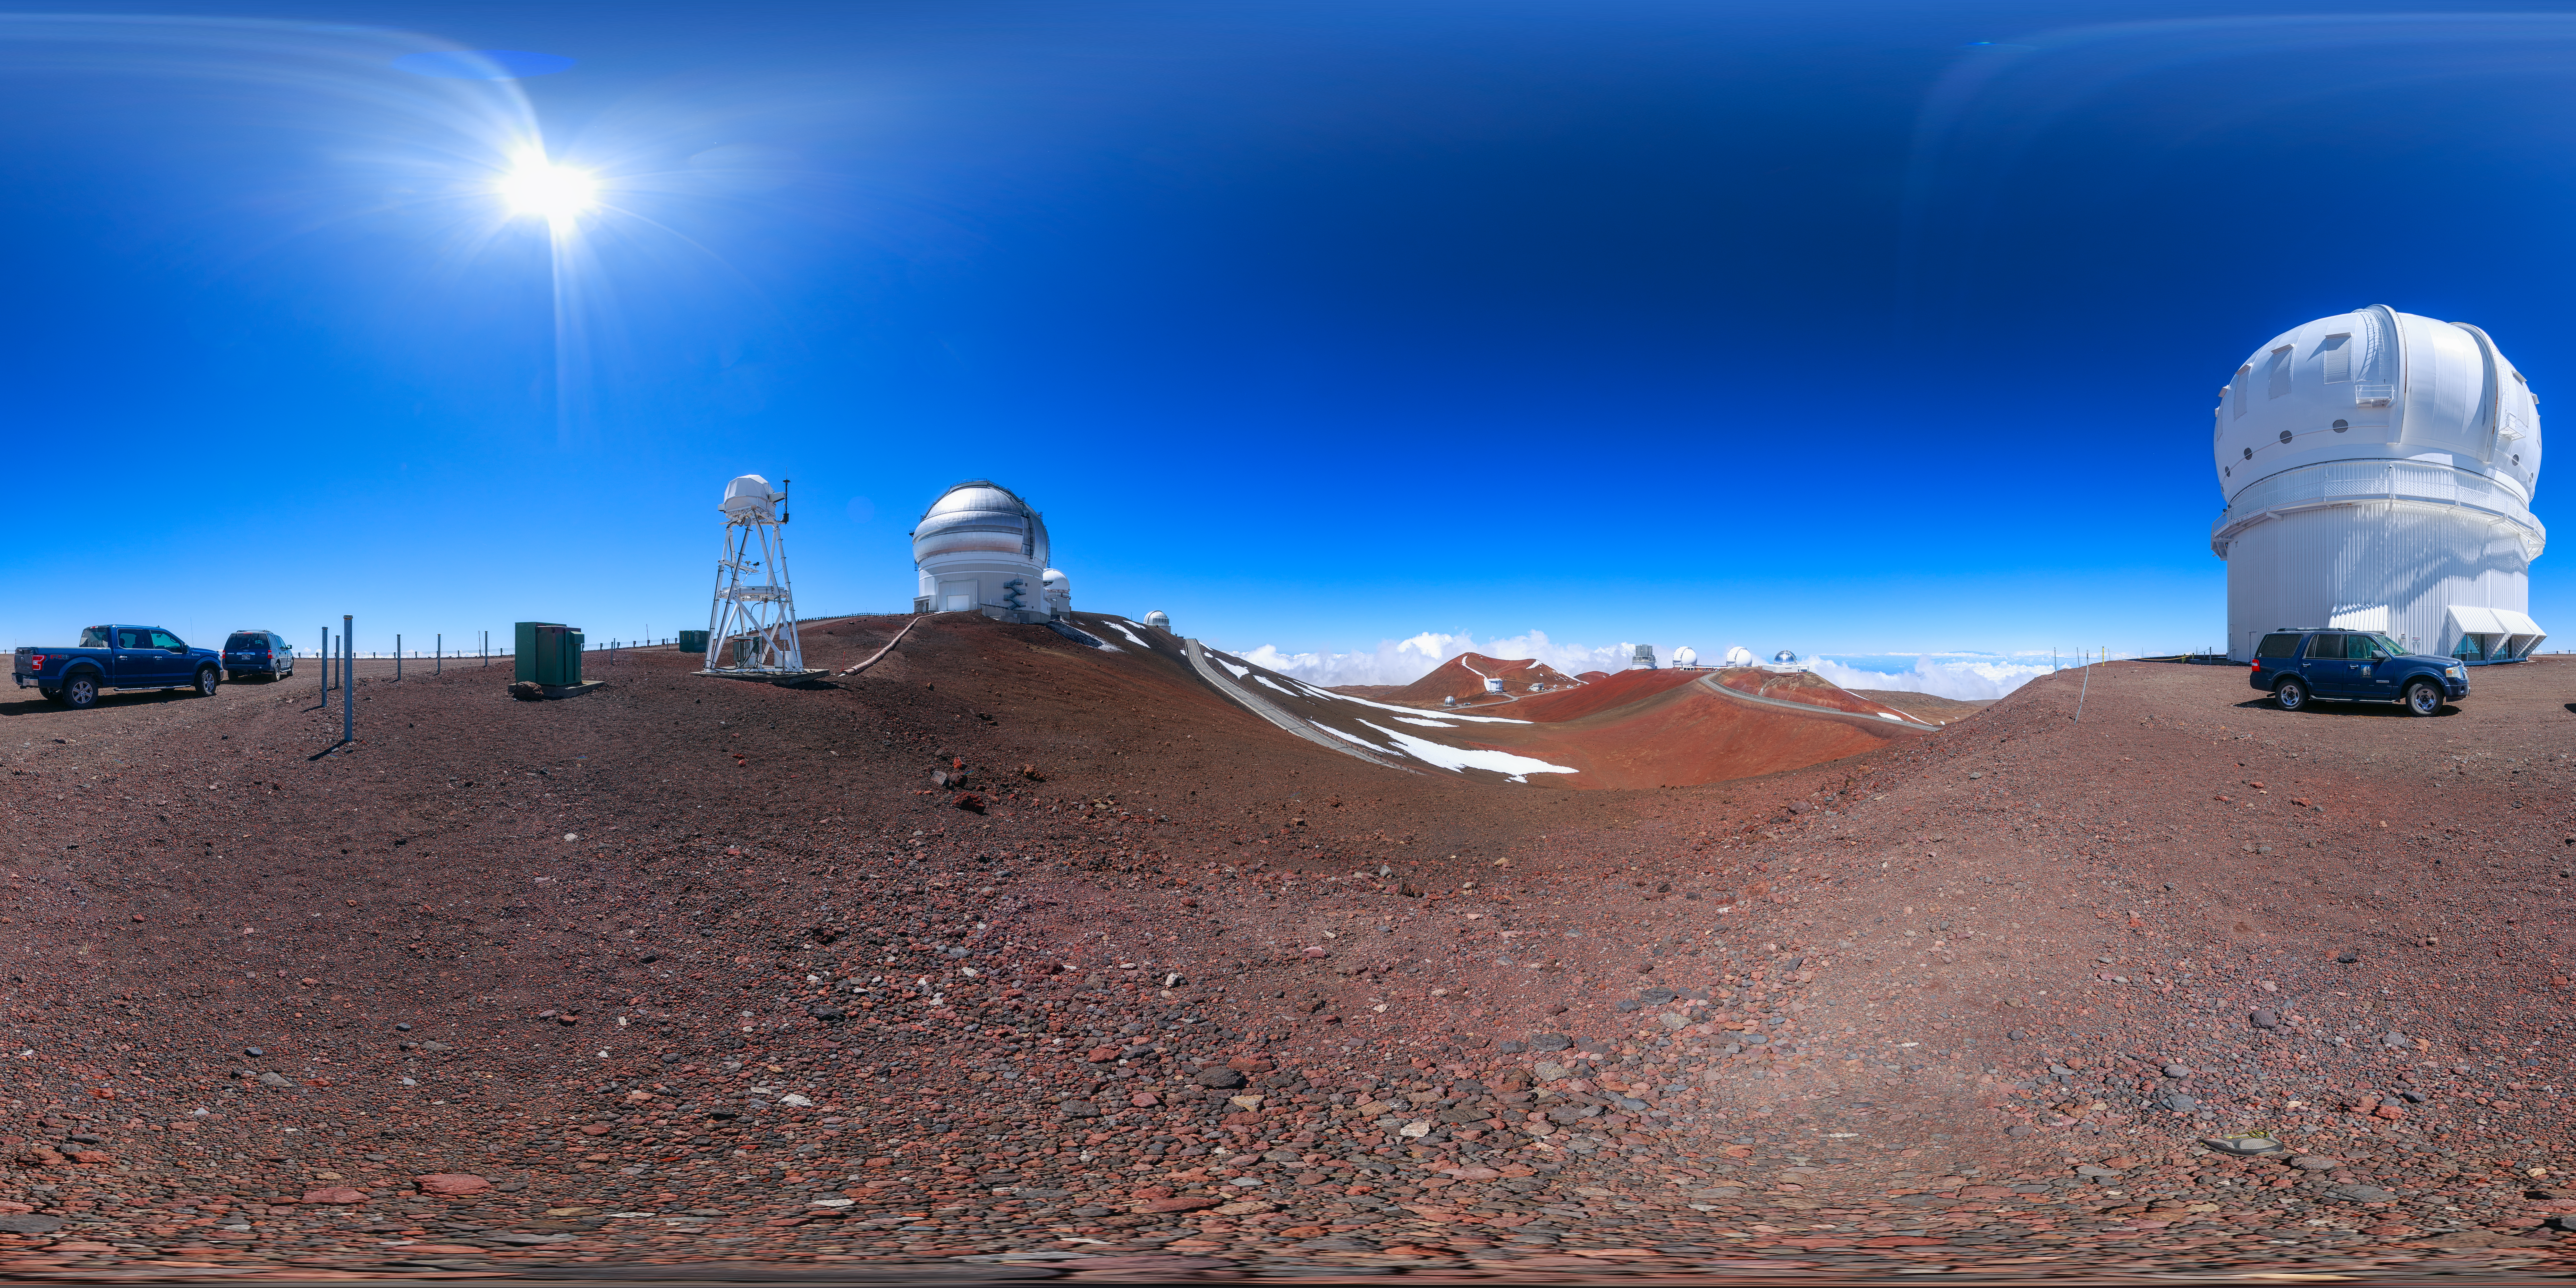

Gemini North Maunakea Panorama

A 360-degree panorama view of the Gemini North telescope, part of the International Gemini Observatory, a program of NSF NOIRLab, and the Canada France Hawaii Telescope.

Credit: NOIRLab/AURA/NSF/P. Horálek